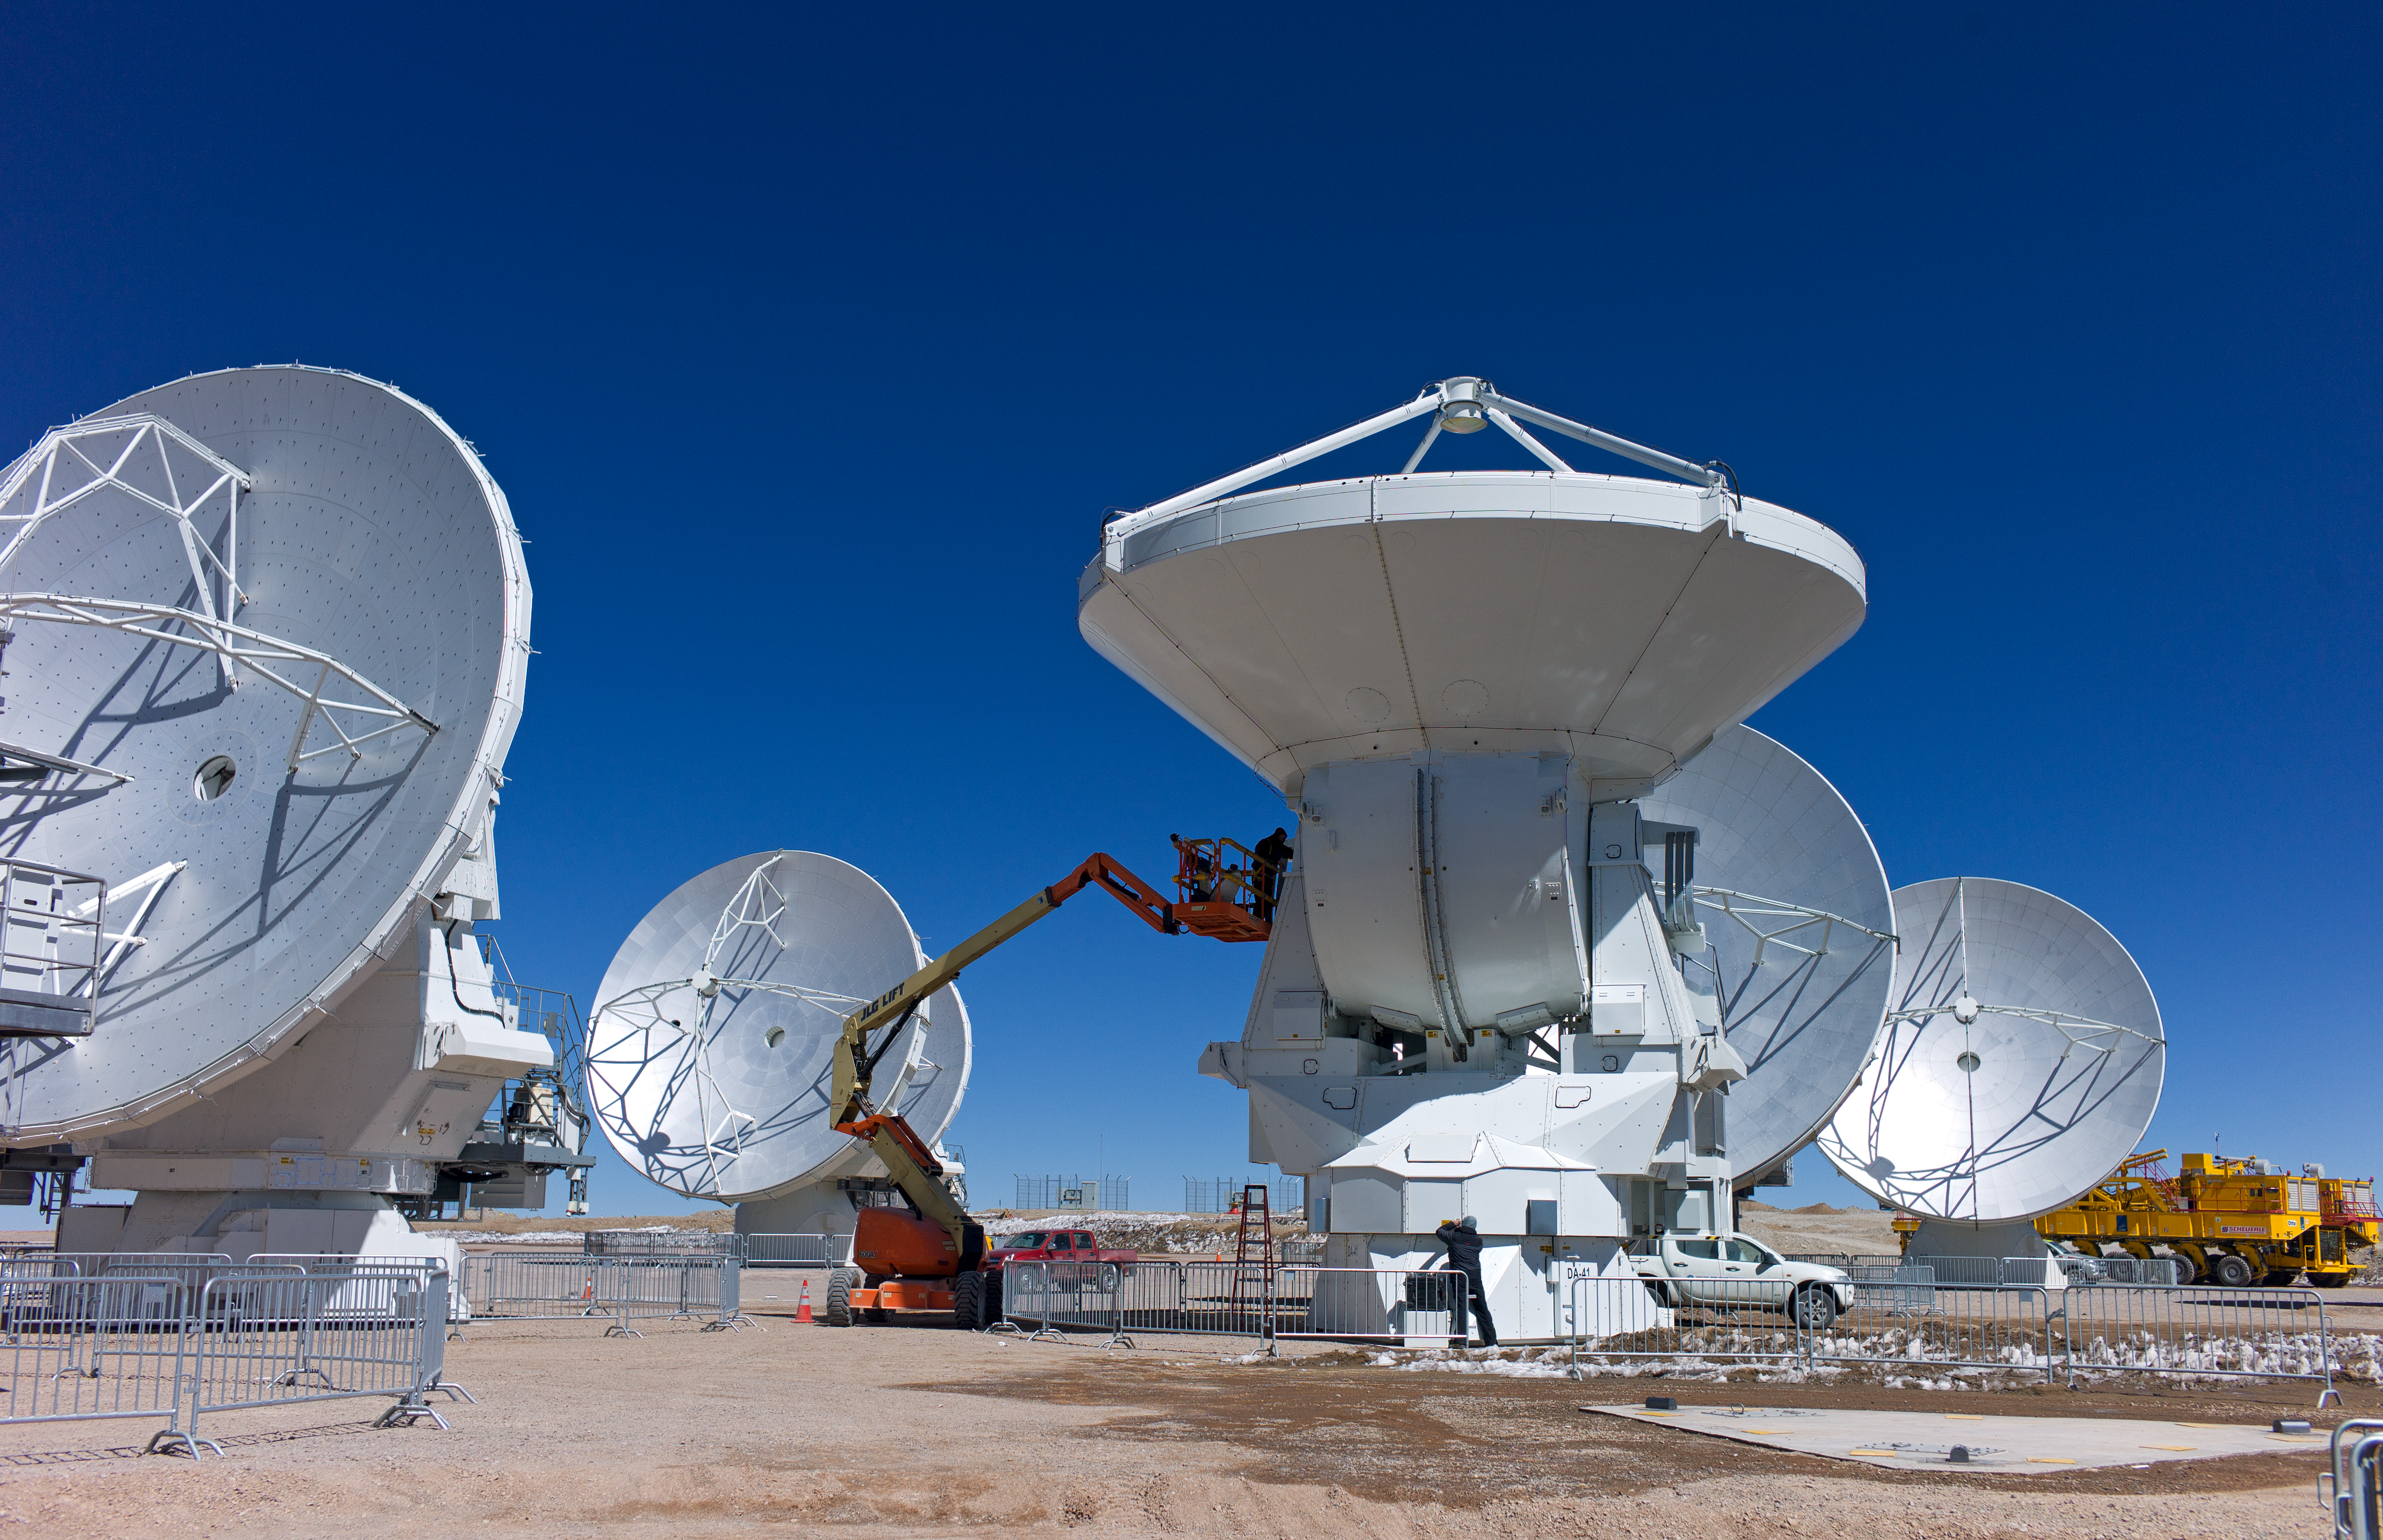

Working on the ALMA antennas

Several ALMA antennas are being assembled at the Operations Support Facility, at an altitude of 2900 metres in the Chilean Andes, before being moved to the Array Operations Site at 5000 metres altitude.

Credit: ESO